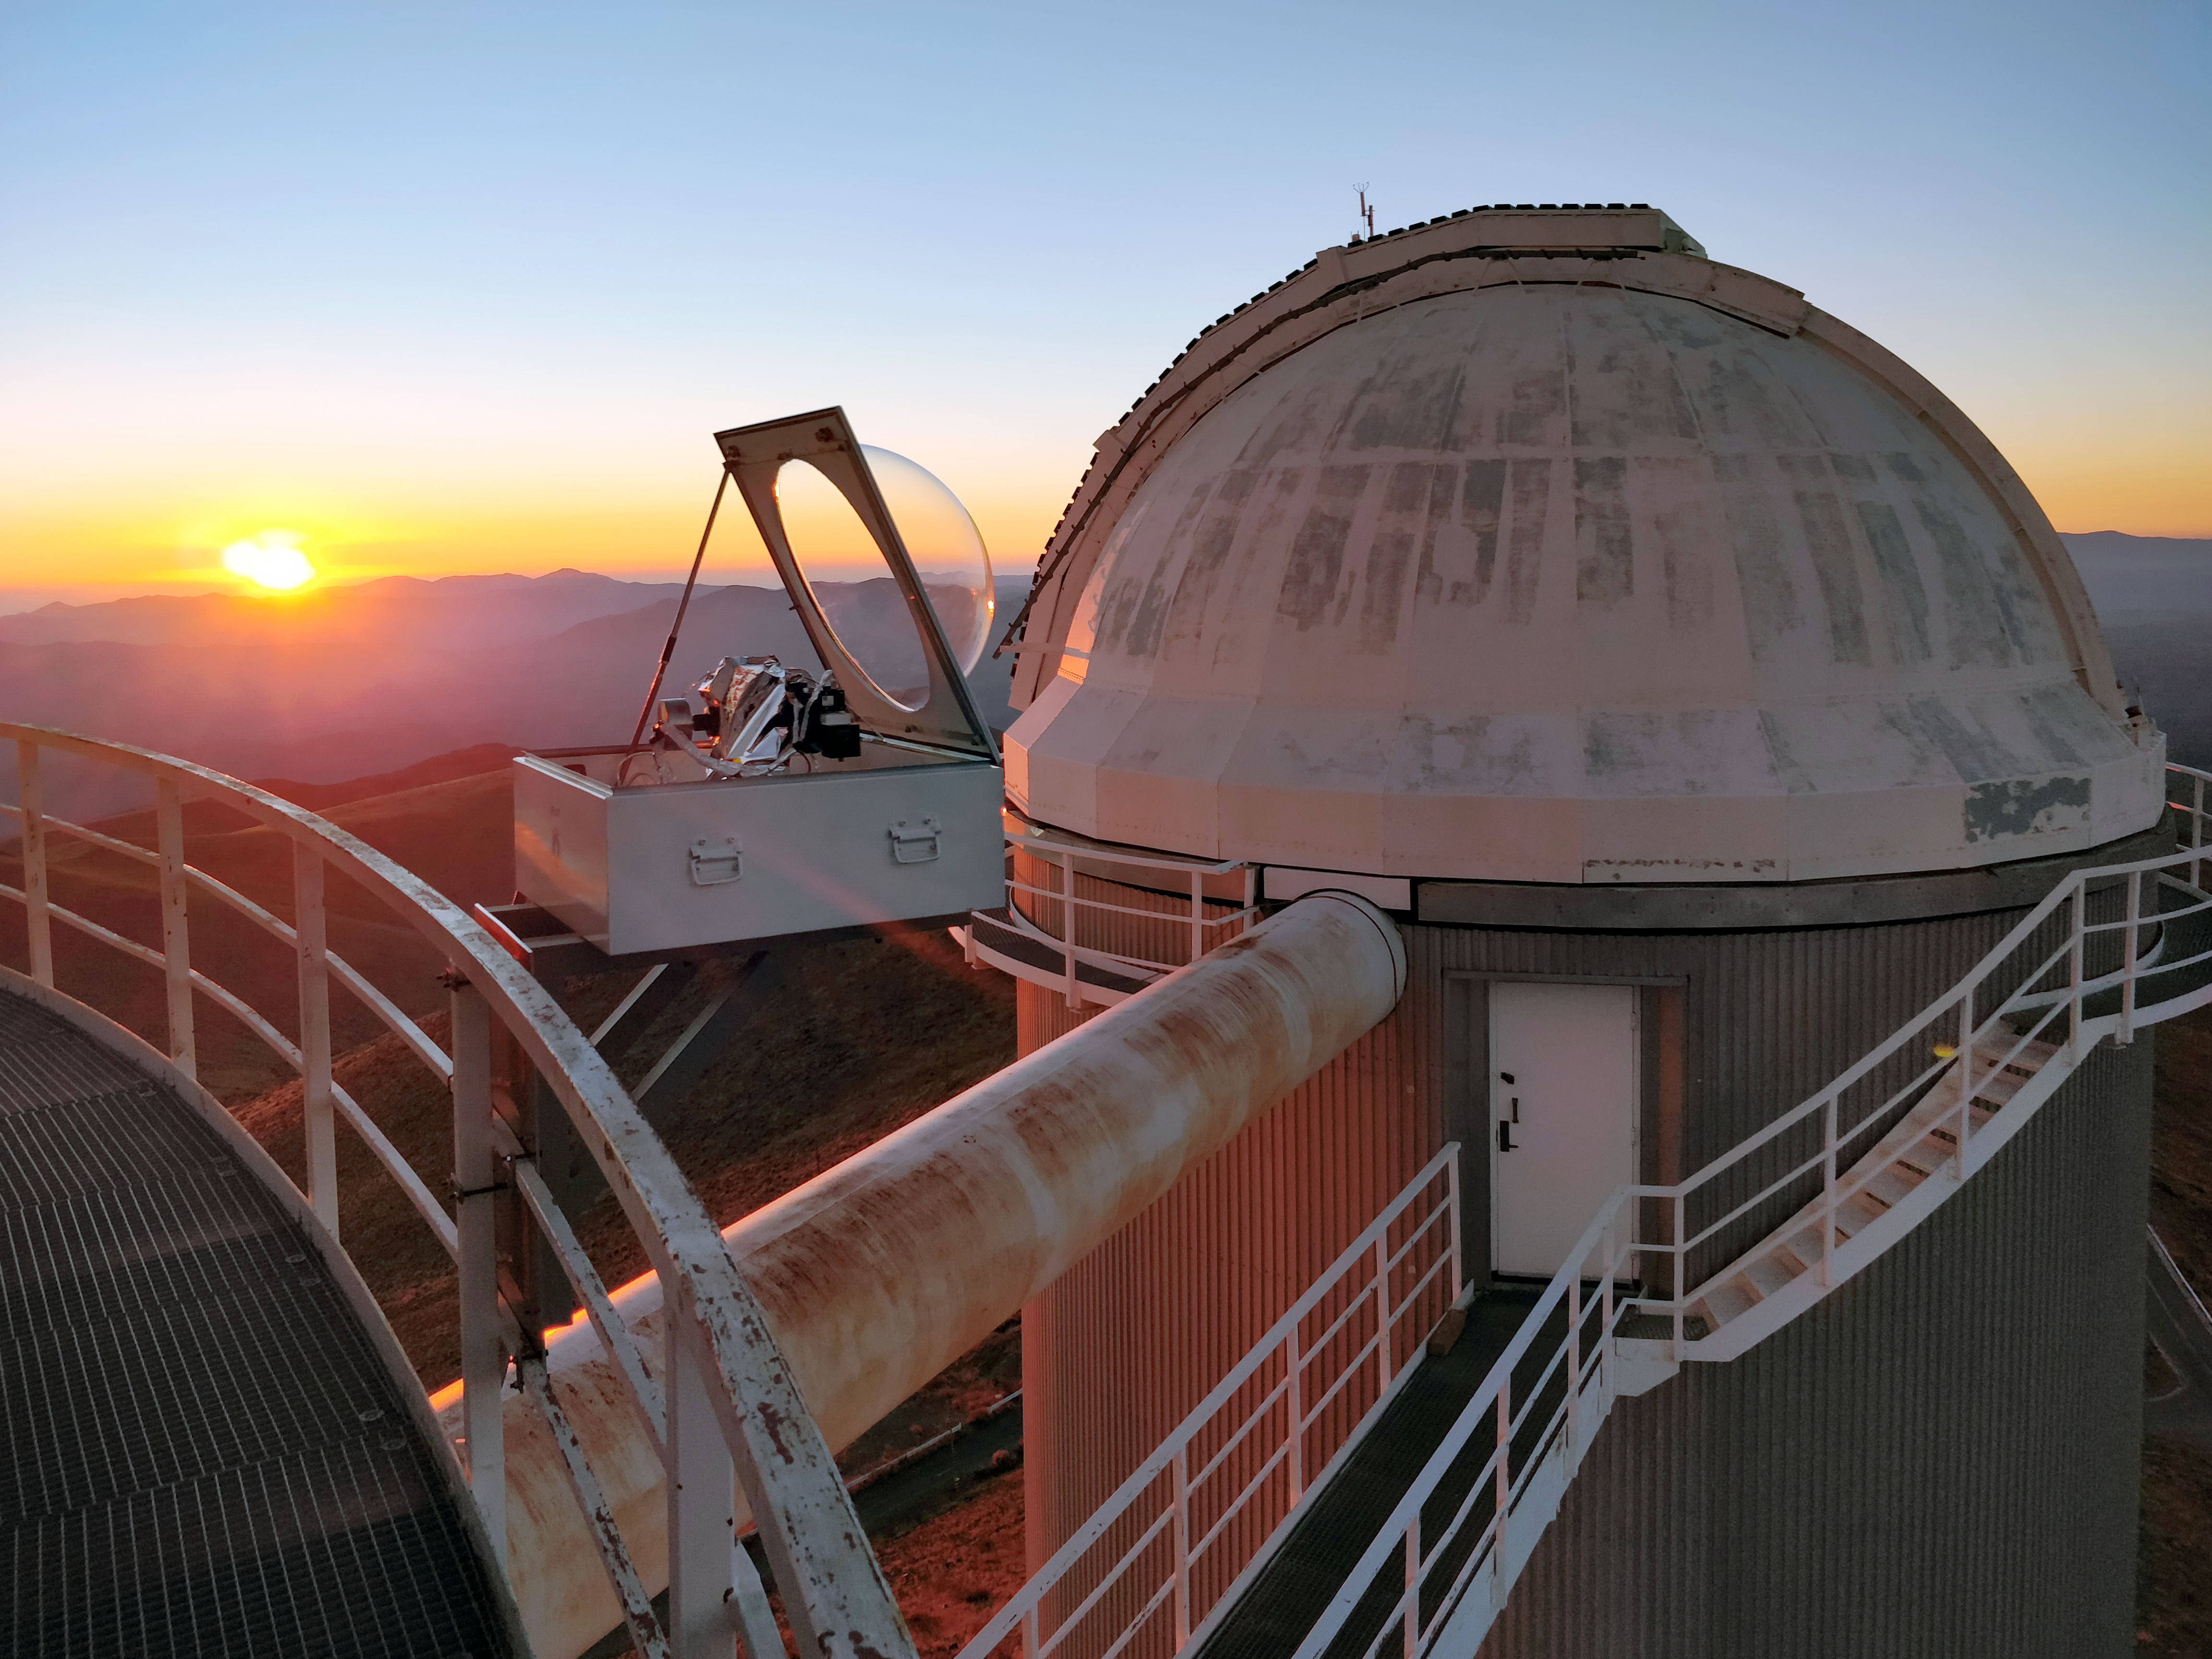

The HELIOS instrument at the ESO 3.6-metre telescope in Chile

HELIOS is an instrument that was installed in April 2018 to feed sunlight via fibre optics to the HARPS (High Accuracy Radial velocity Planet Searcher) spectrograph.

This picture shows a sunset view of the HELIOS solar telescope attached to the catwalk of the ESO 3.6-metre telescope at La Silla. The dome of the decommissioned Coudé Auxiliary Telescpe (CAT) appears at the right.

Credit: ESO/X. Dumusque